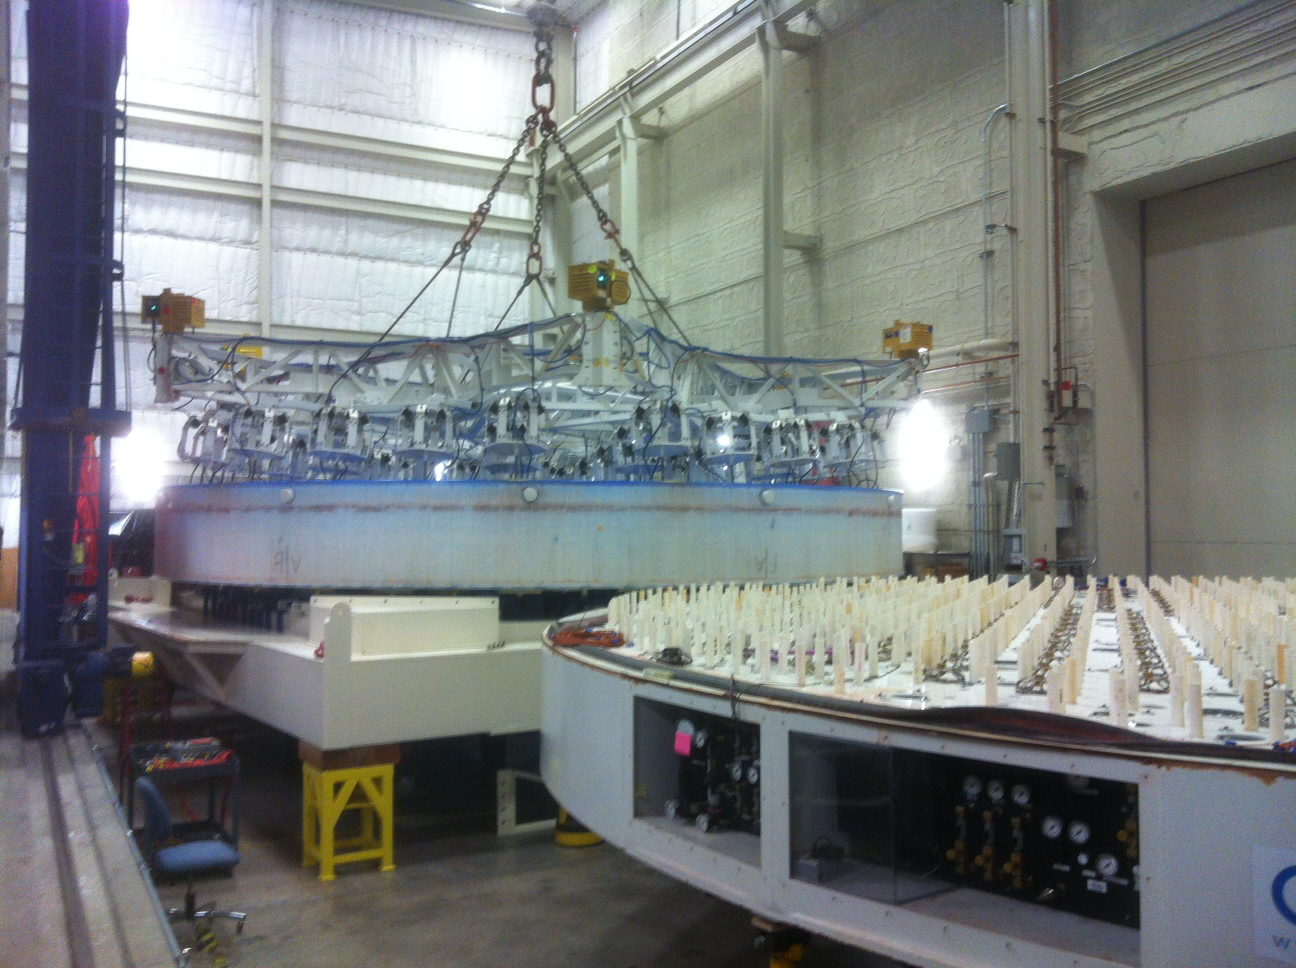

M1M3 Lifted

The mirror is lifted from its polishing cell (the big round device with protruding tubes) onto the bottom section of its box (the square device).

Credit: Rubin Observatory/NSF/AURA